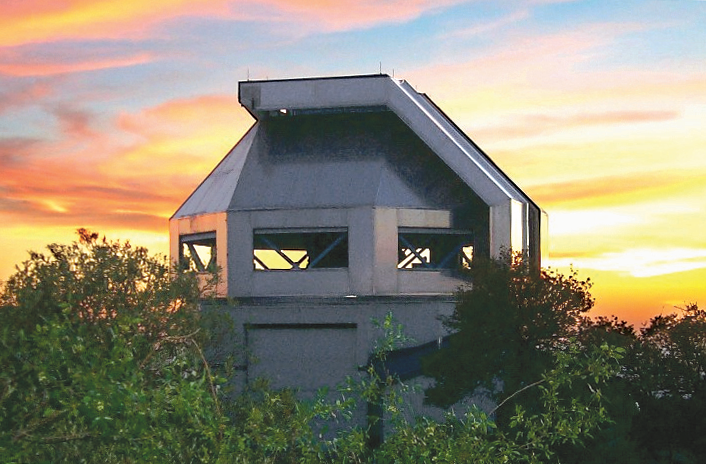

Sunset at the WIYN 3.5-meter Telescope

Sunset at WIYN 3.5-meter Telescope taken by George Jacoby.

Credit: KPNO/NOIRLab/NSF/AURA/G. Jacoby